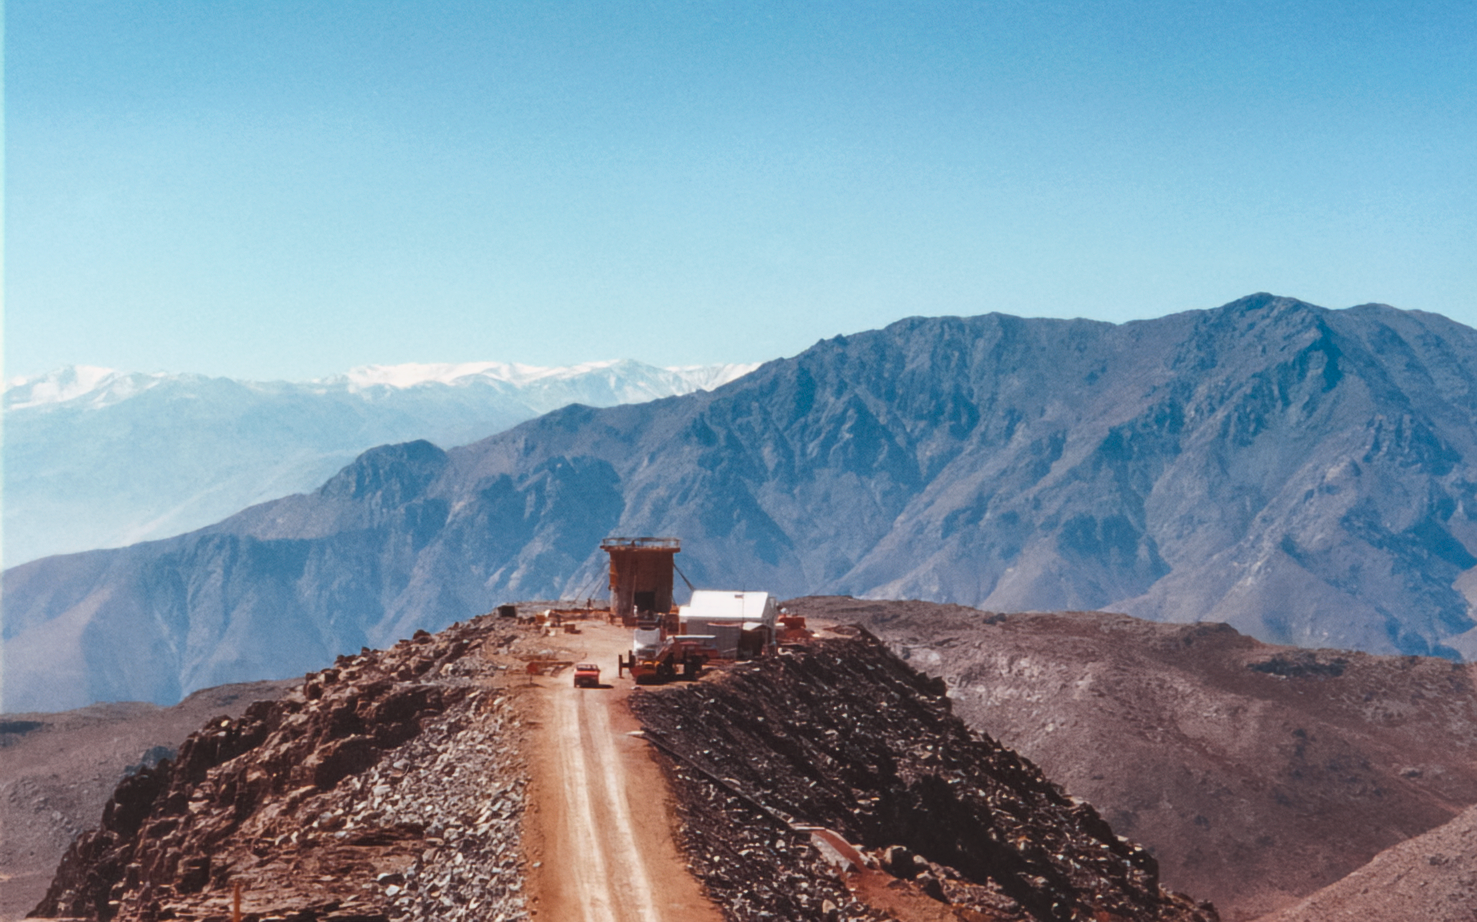

SOAR Telescope Construction

Construction of SOAR Telescope on Cerro Pachón.

Credit: International Gemini Observatory/NOIRLab/NSF/AURA